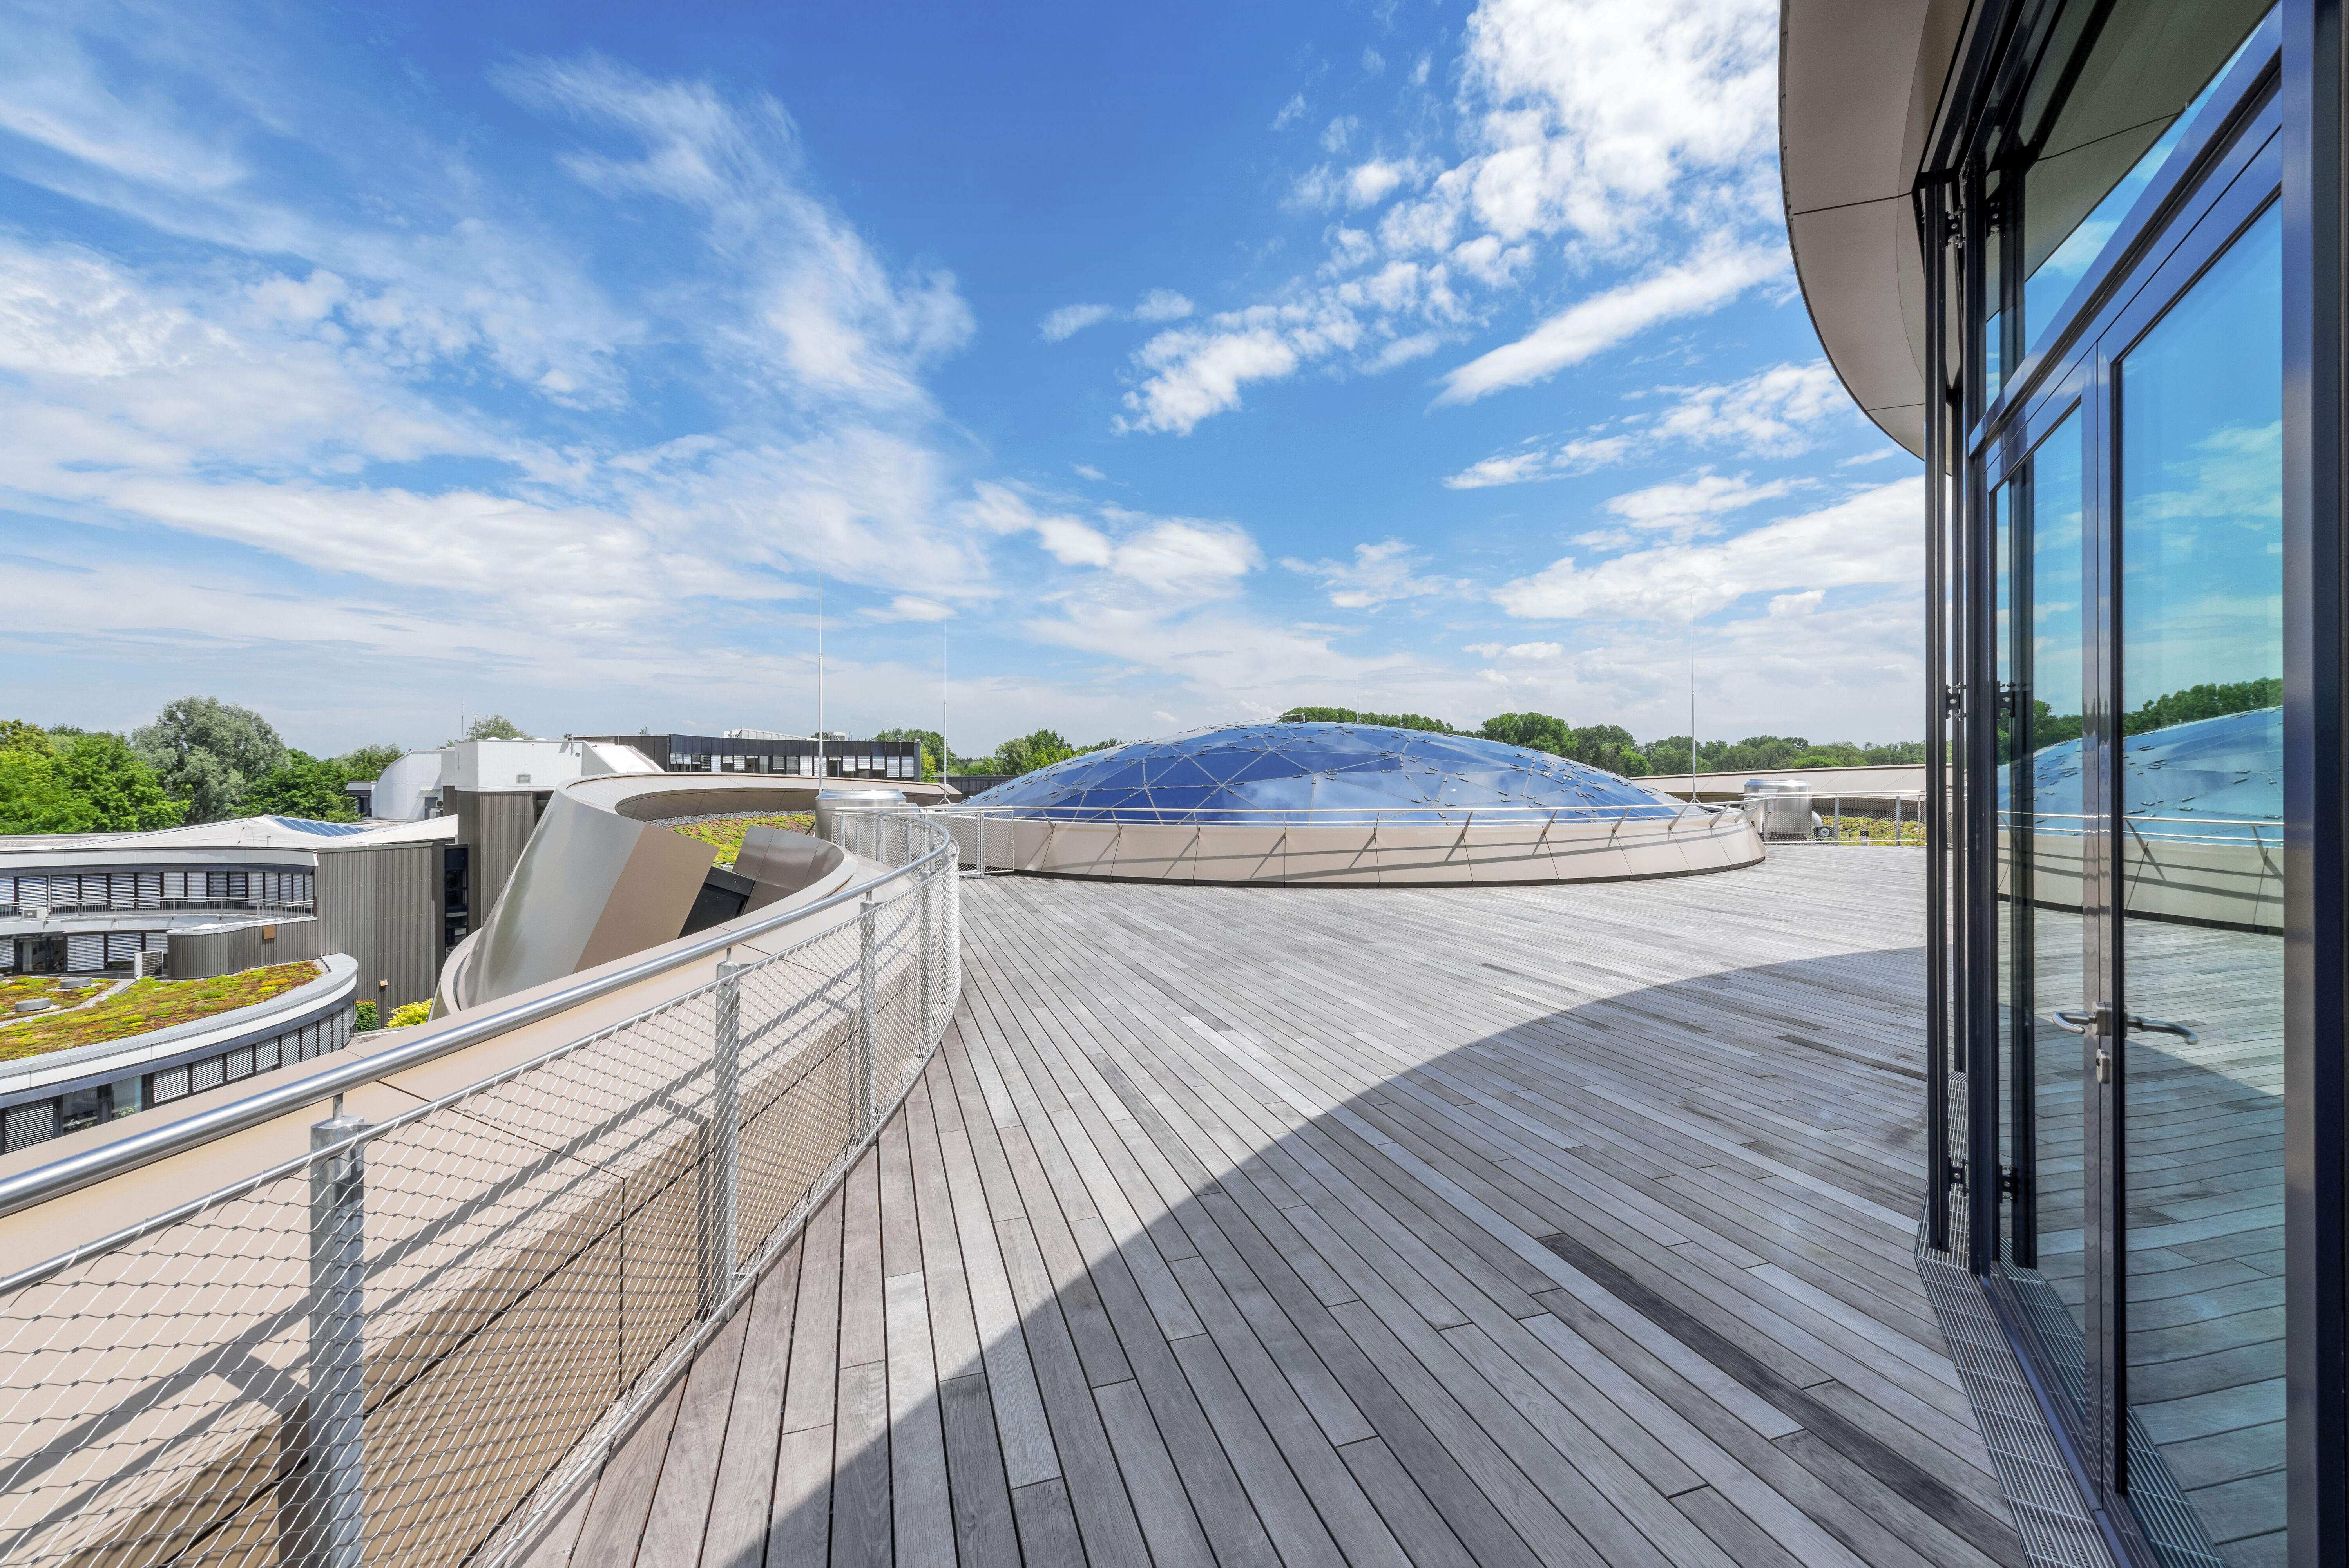

A roof with a view

The spectacular view from the rooftop terrace of the ESO Supernova Planetarium and Visitor Centre. Available to rent for events, this space has a view over the ESO campus and across Garching. On clear days people can see as far as the Alps, but Supernova's stunning architecture, including the glass ceiling over the Void, are always visible. Adjacent to this space is the indoor foyer, perfect for hosting or staging food and drinks, and the seminar room, which can host meetings, workshops, and press events.

Credit: Brillux, Sven Rahm Fotografie